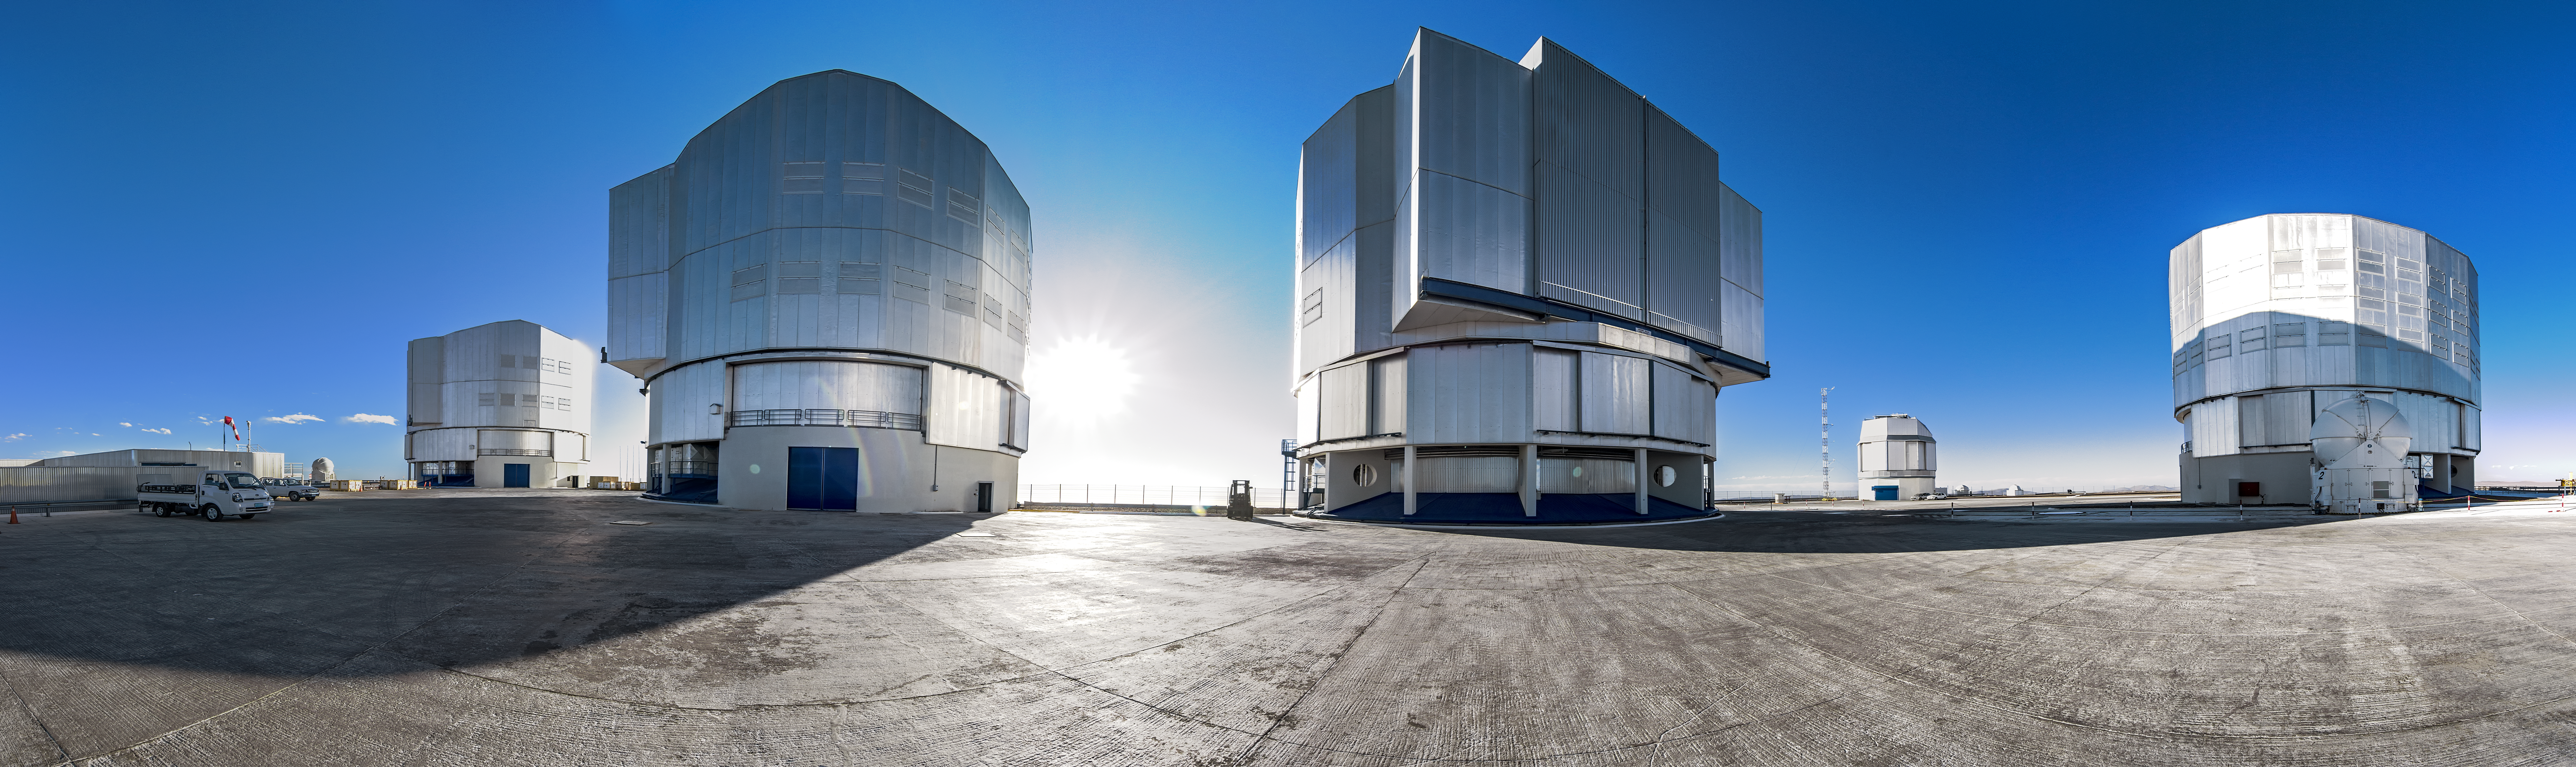

VLT panorama

The dazzling Sun shines through the centre of the VLT telescopes on their perch at Paranal.

Credit: A. Tudorica/ESO